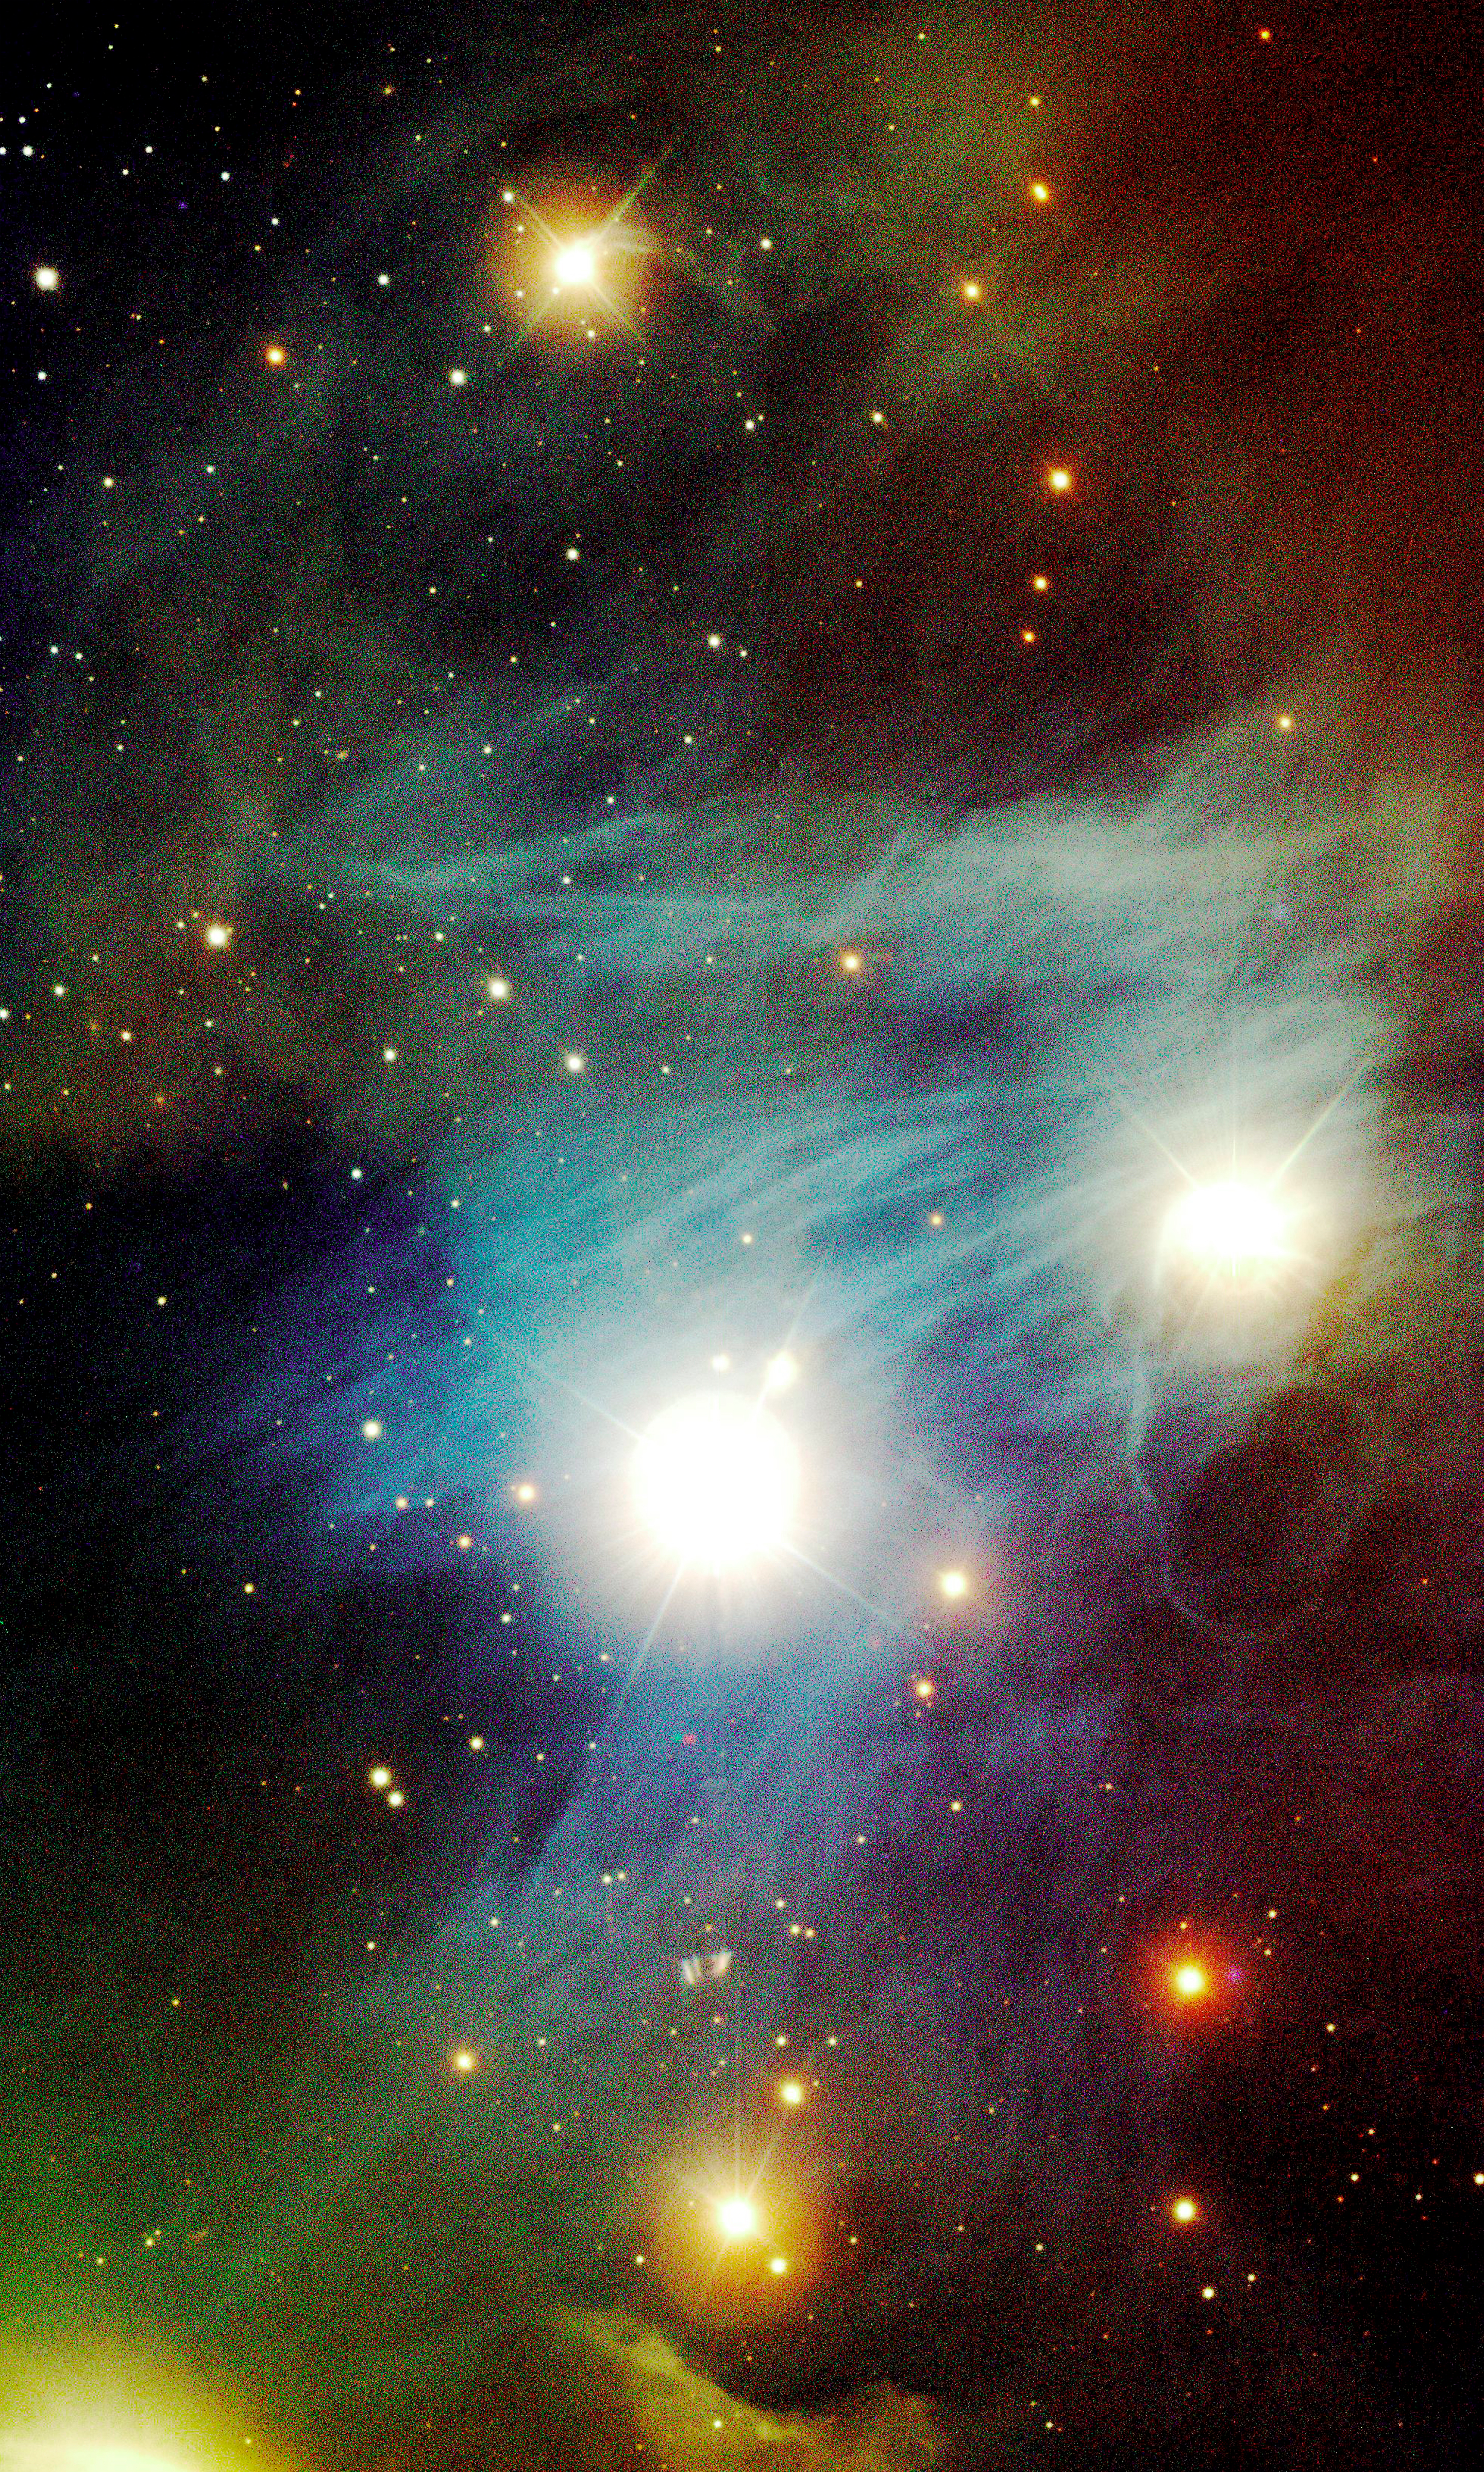

Celestial scribbled notes

This colour-composite image was obtained by FORS1 on ANTU. It displays a sky area near the Chamaeleon I complex of bright nebulae and hot stars in the constellation of the same name, close to the southern celestial pole.This picture was taken a few days before the Paranal Inauguration and the "hand-over" to the astronomers on April 1, 1999.This colour composite photo of the Chamaeleon I area is based on six 1-min exposures obtained with VLT UT1 + FORS1 in the V, R and I bands. The sky field measures 6.8 x 11.2 arcmin2; North is up and East is left.

Credit: ESO